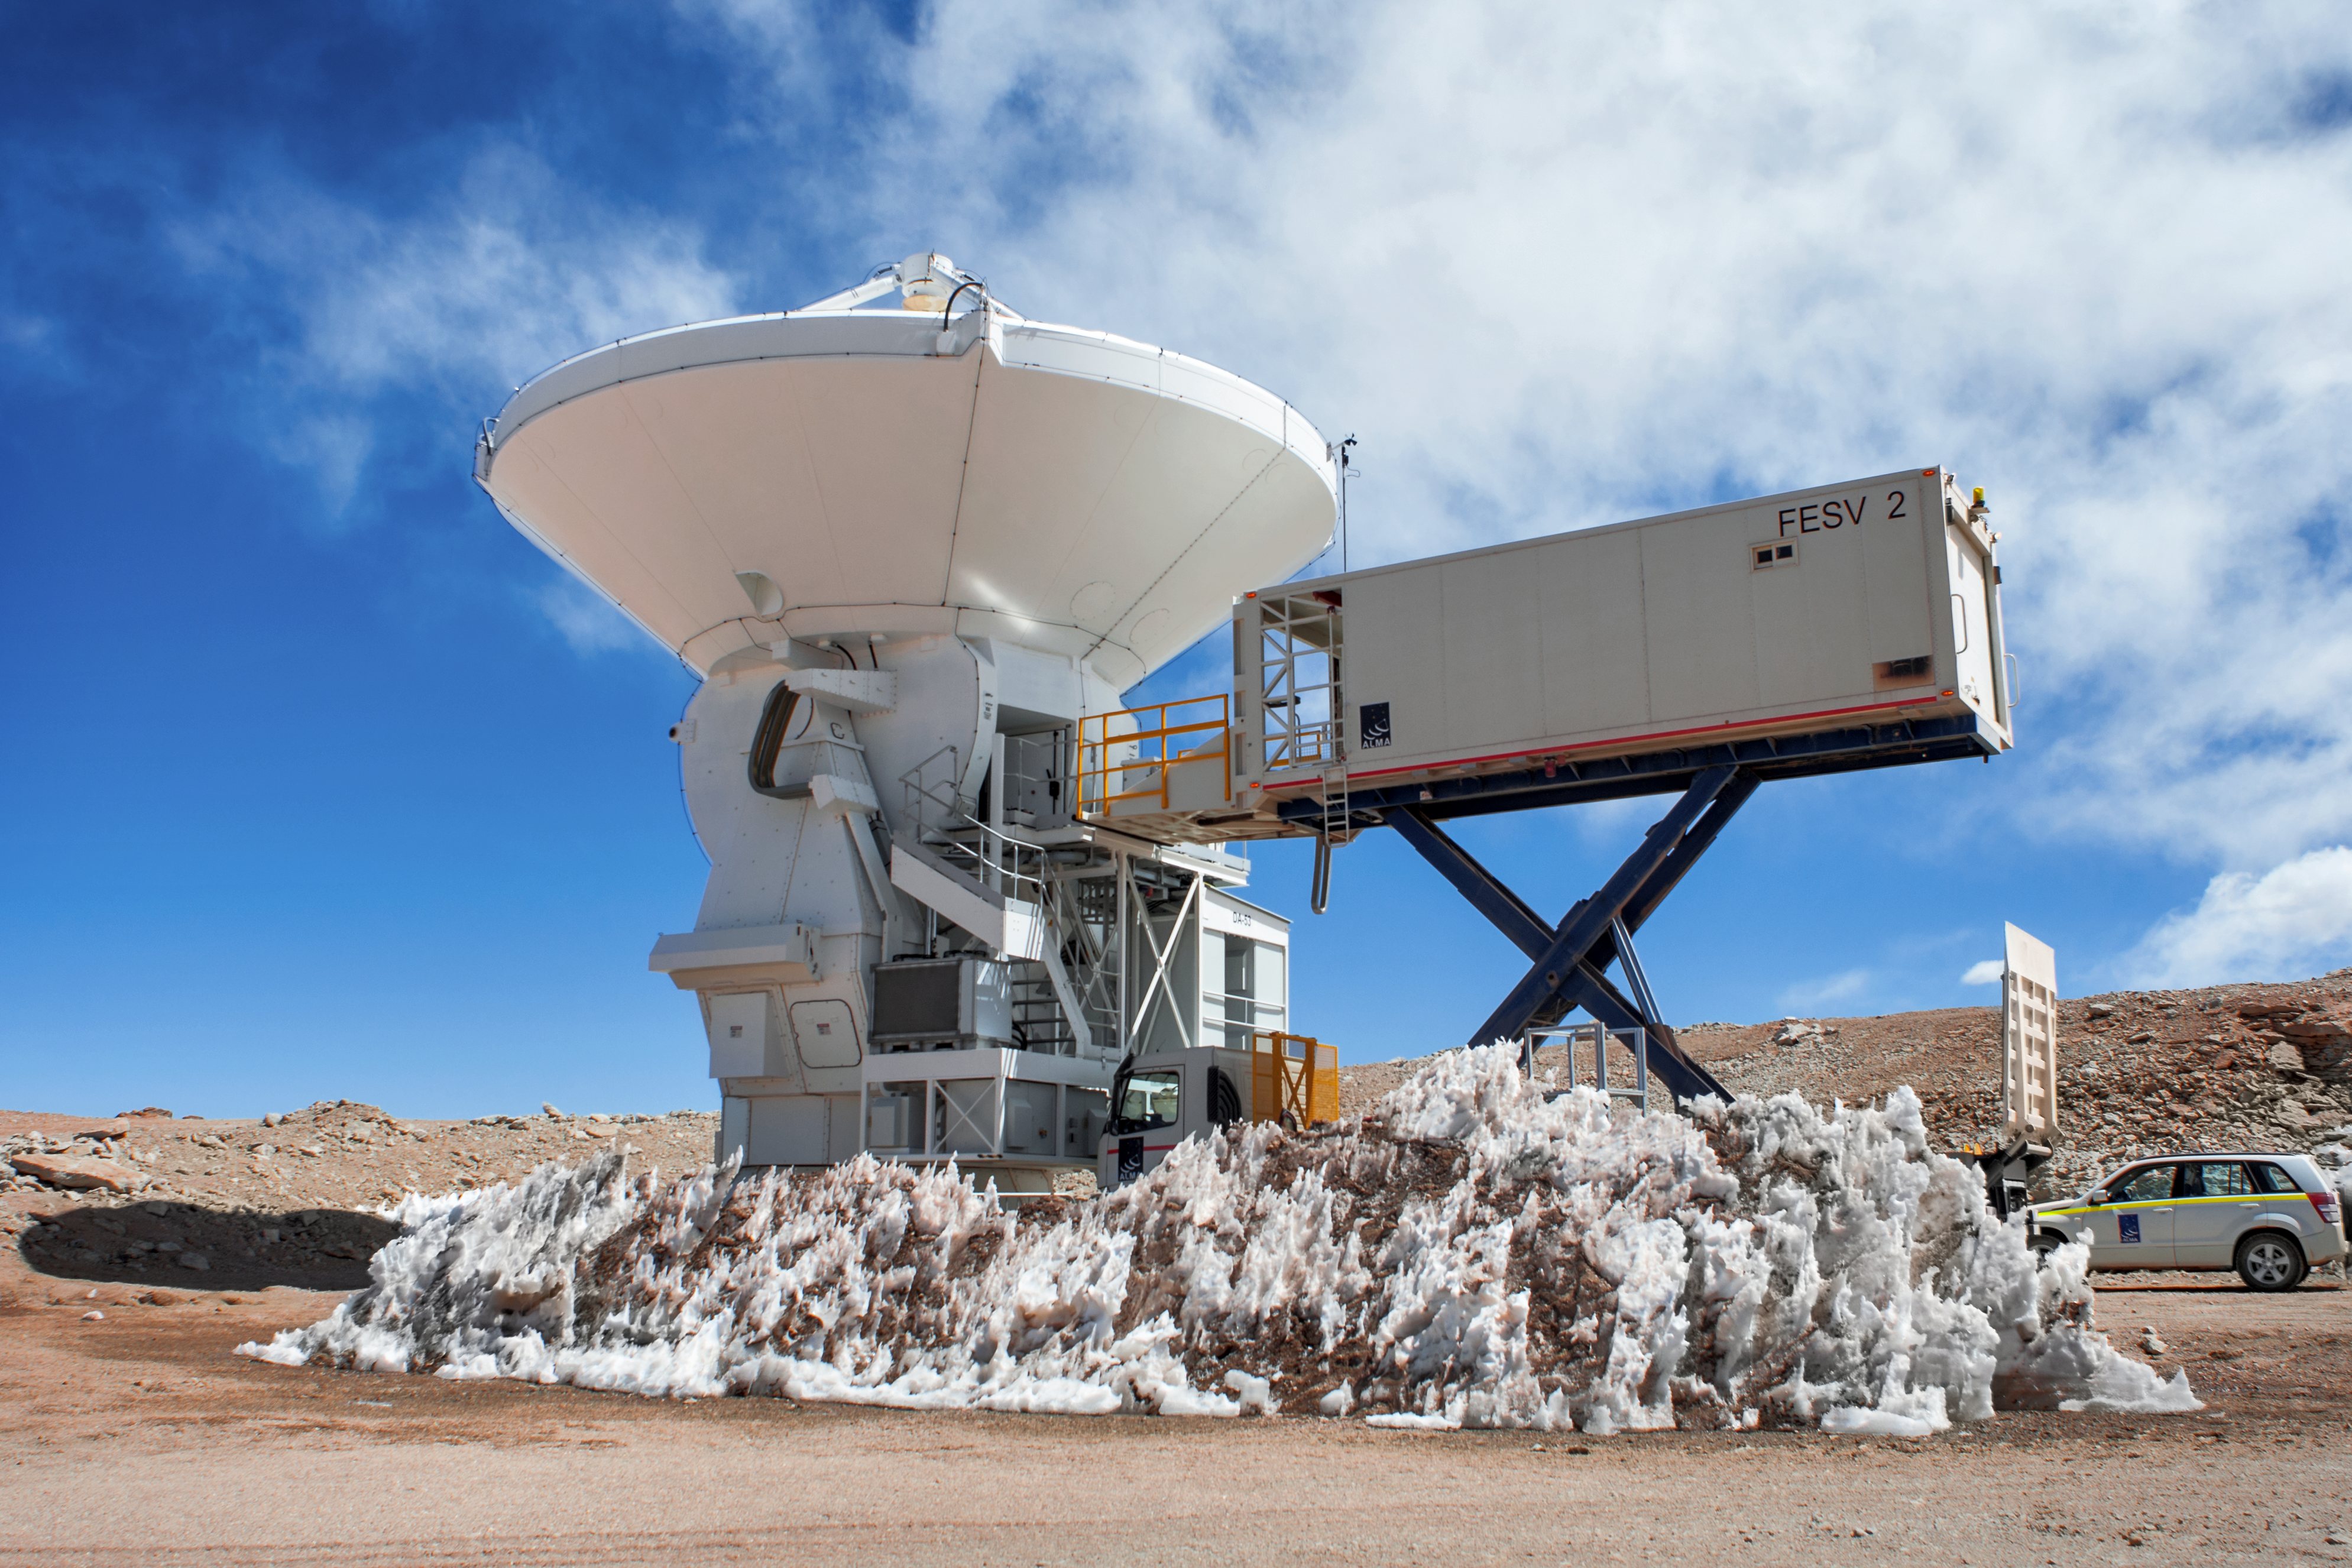

A lonely ALMA antenna

This antenna is one of 66 that make up the Atacama Large Millimeter/submillimeter Array (ALMA). These antennas measure up to 12 metres in diameter and collect light at millimetre and sub millimetre wavelengths. ALMA is the most powerful telescope in the world for observing the cool and distant Universe; it studies the building blocks of stars, planetary systems, galaxies and life itself.

Credit: S. Otarola/ESO